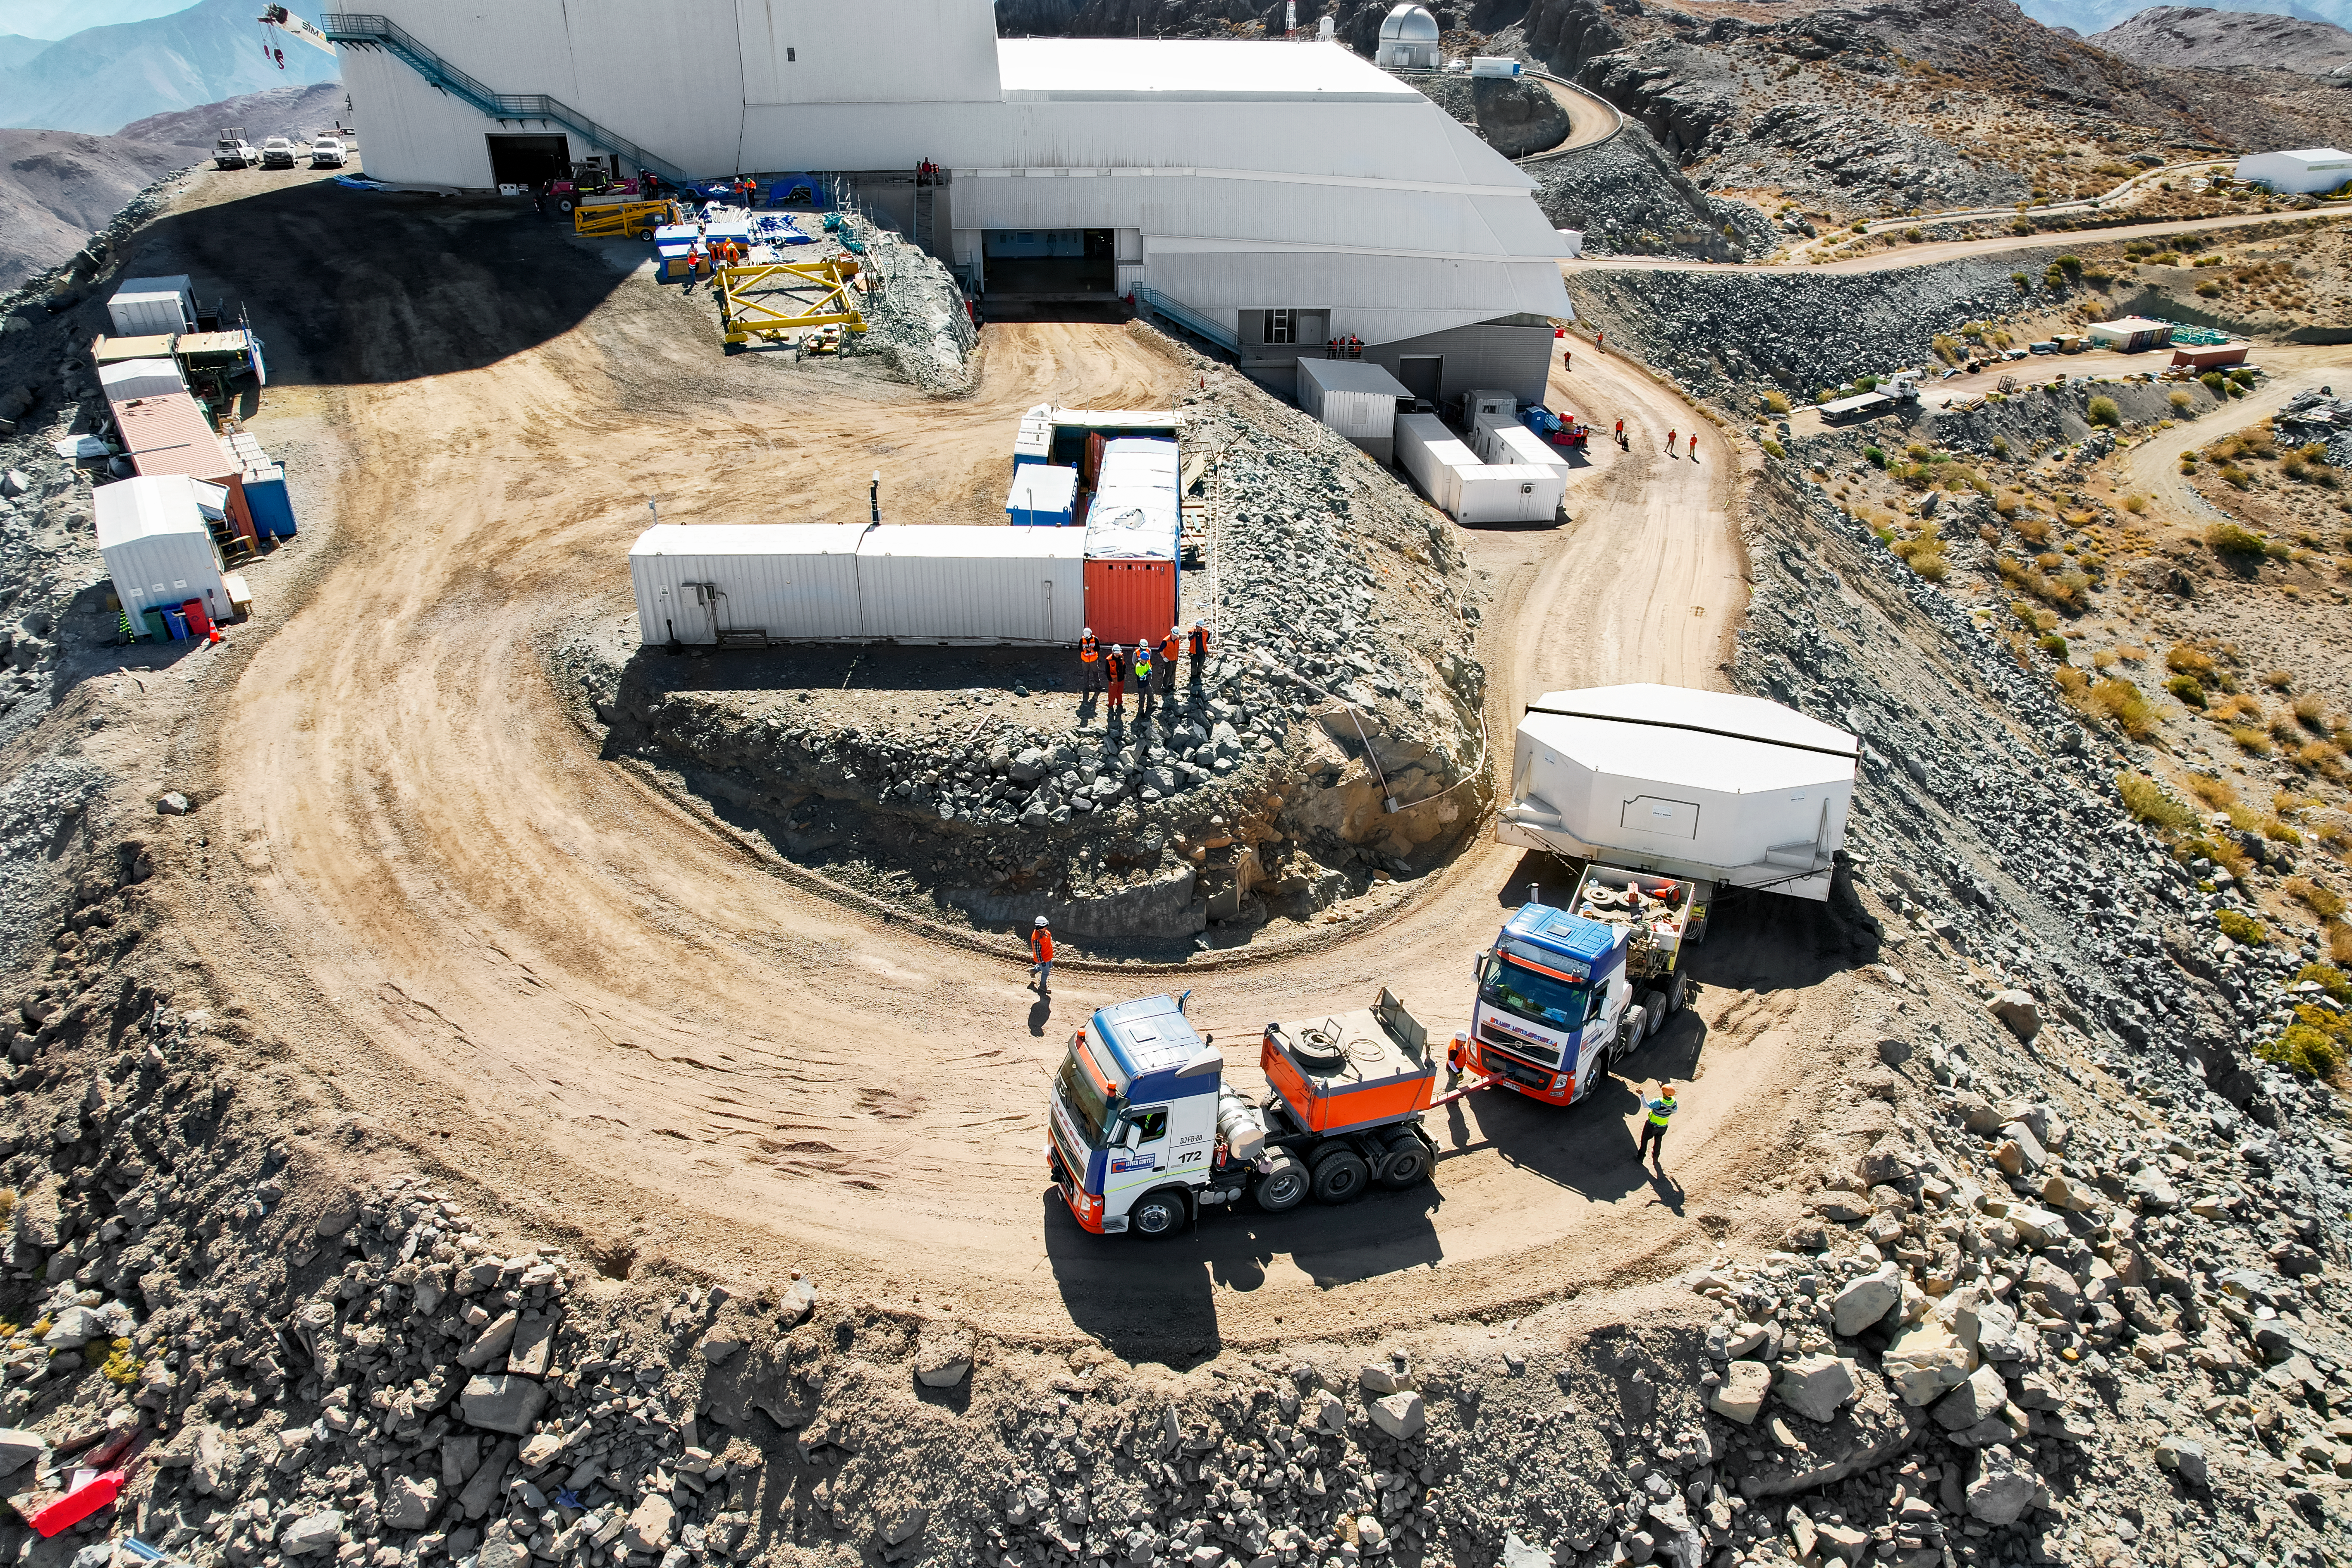

M1M3 glass move March 7, 2024 Rubin’s 8.4-meter Mirror Moves into the Observatory.

Aerial drone view of the Rubin summit team moving the combined 8.4-meter Primary/Tertiary Mirror from a storage building into the Observatory on March 7, 2024.

Credit: Rubin Observatory/NSF/AURA/O.Rivera